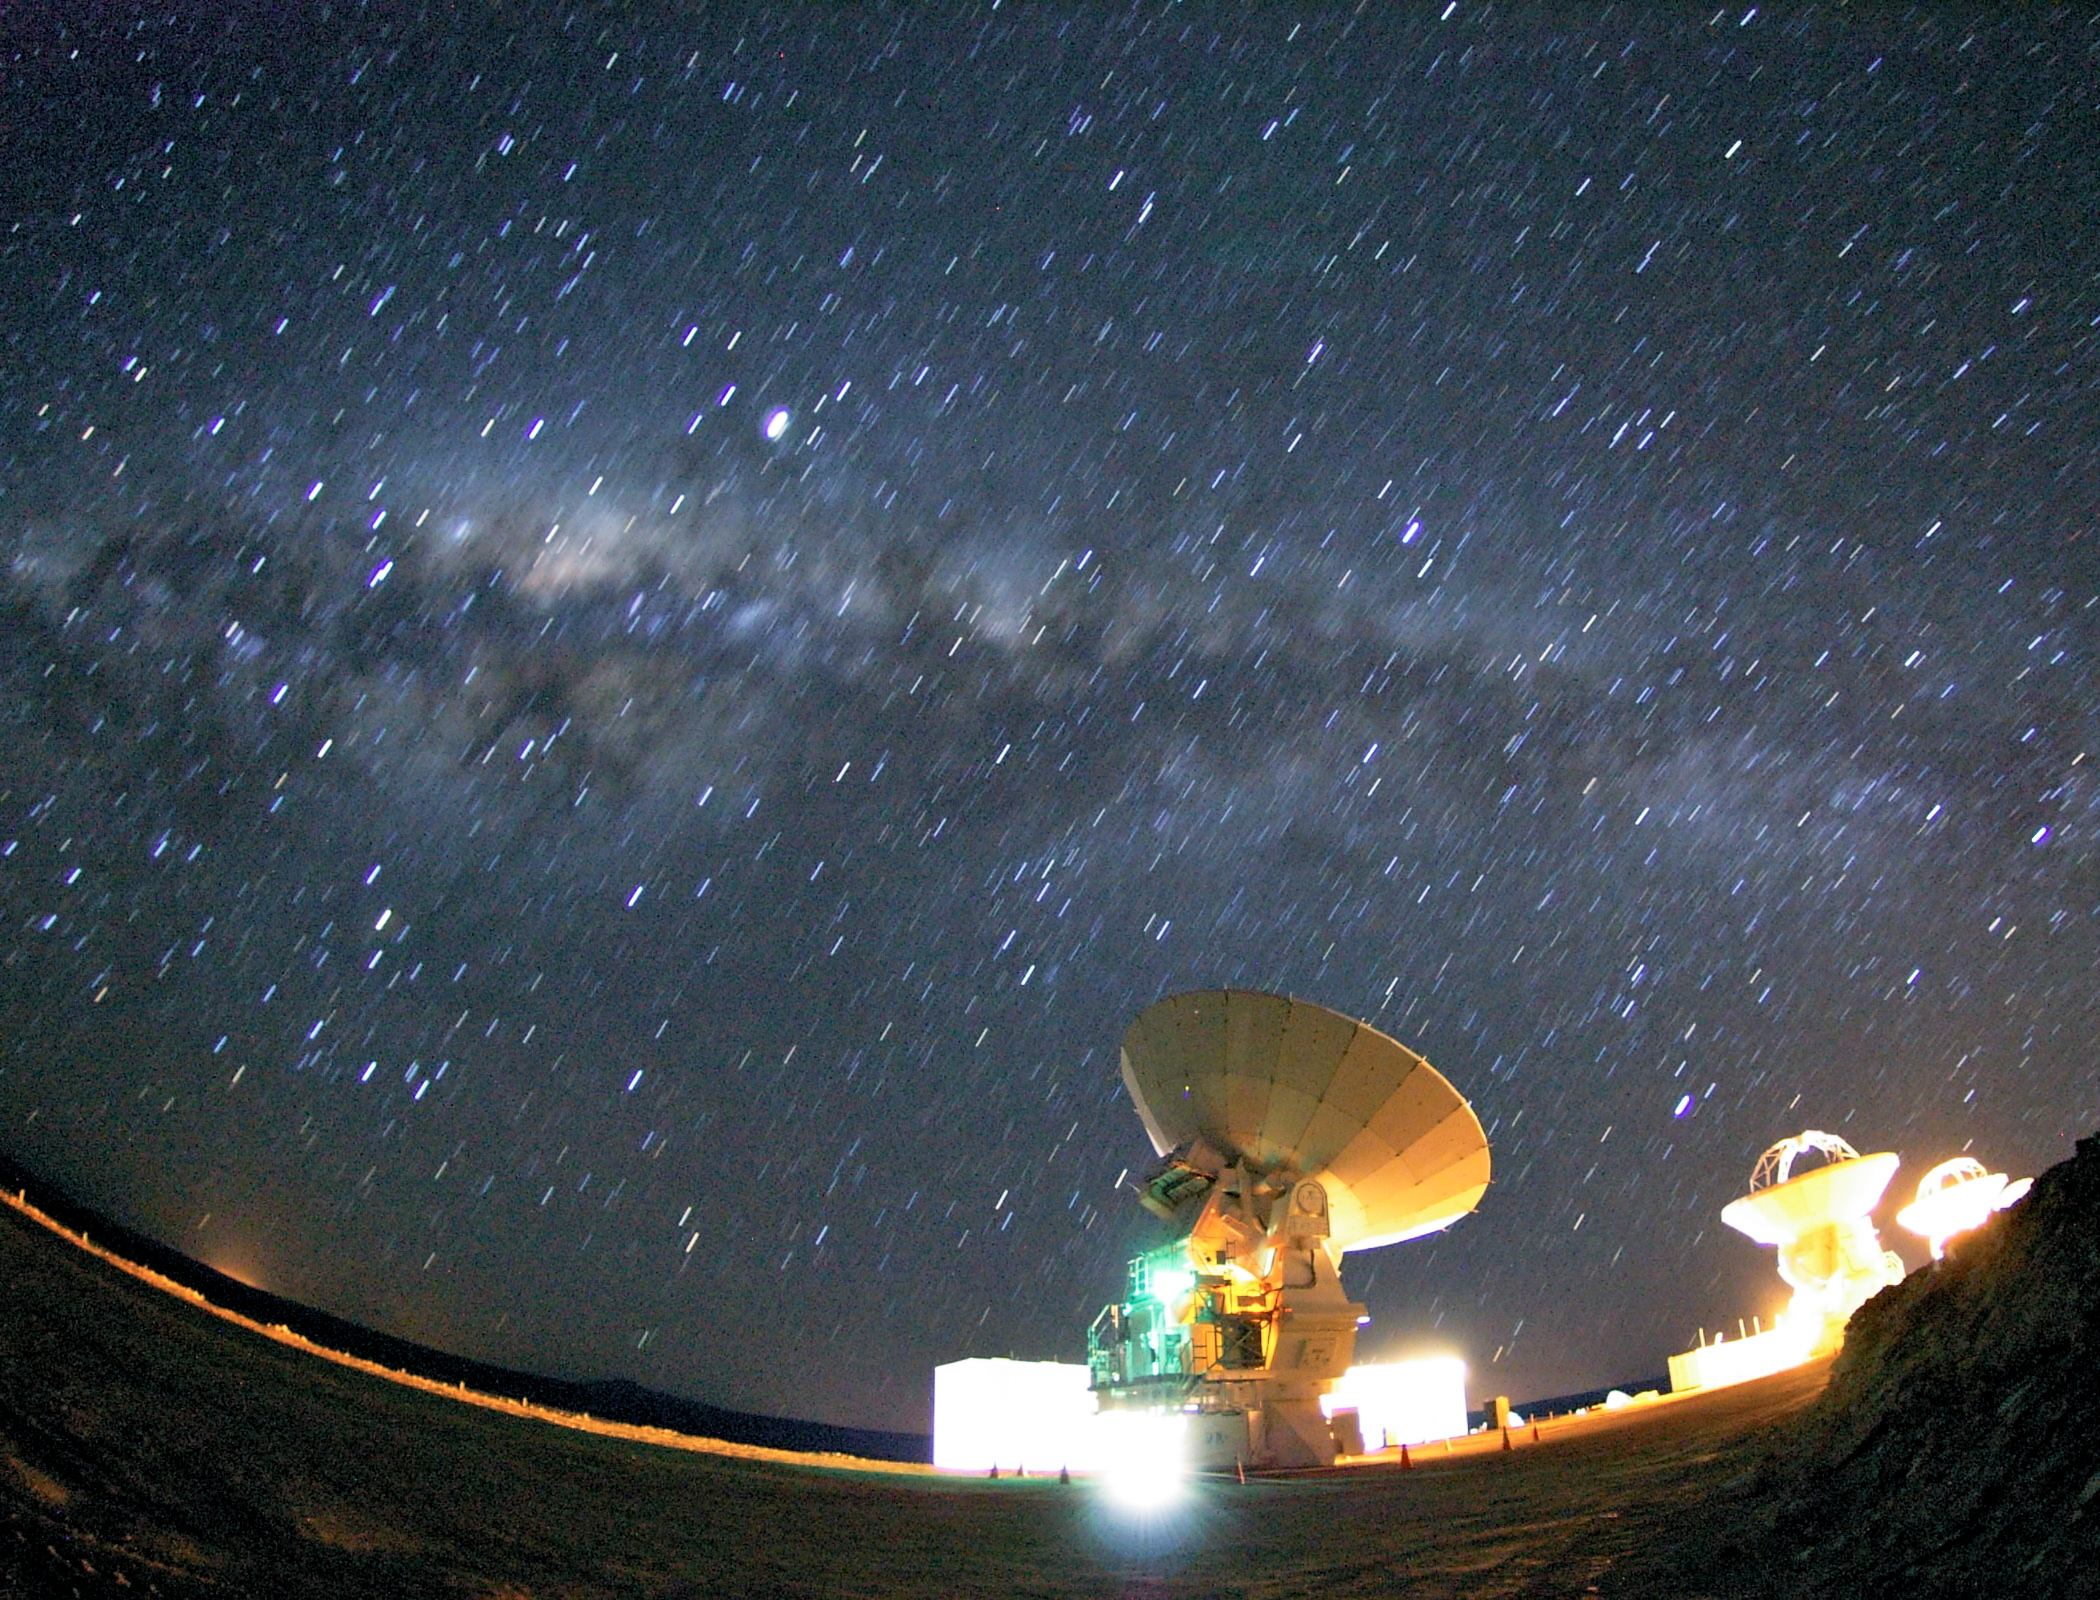

Milky Way above ALMA

The bulge of the Milky Way is clearly visible in this image above three of the Atacama Large Millimeter/submillimeter Array (ALMA) antennae.

Credit: ESO